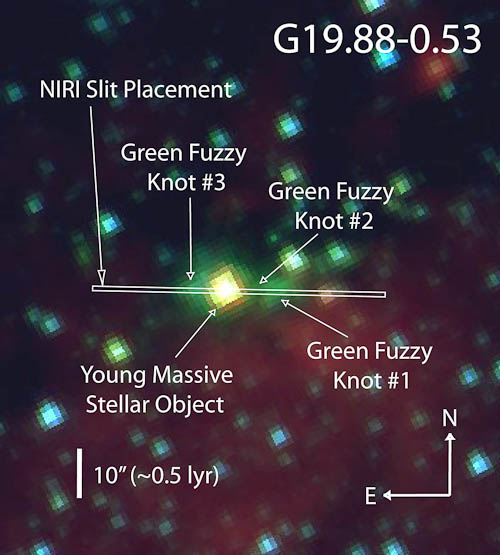

Spitzer Space Telescope G19.88-0.53 composite 3-color image

Spitzer Space Telescope composite 3-color image (background) showing the Gemini NIRI spectral slit location encompassing the MYSO and three knots of green fuzzy emission in G19.88-0.53.

Credit: International Gemini Observatory/NOIRLab/NSF/AURA